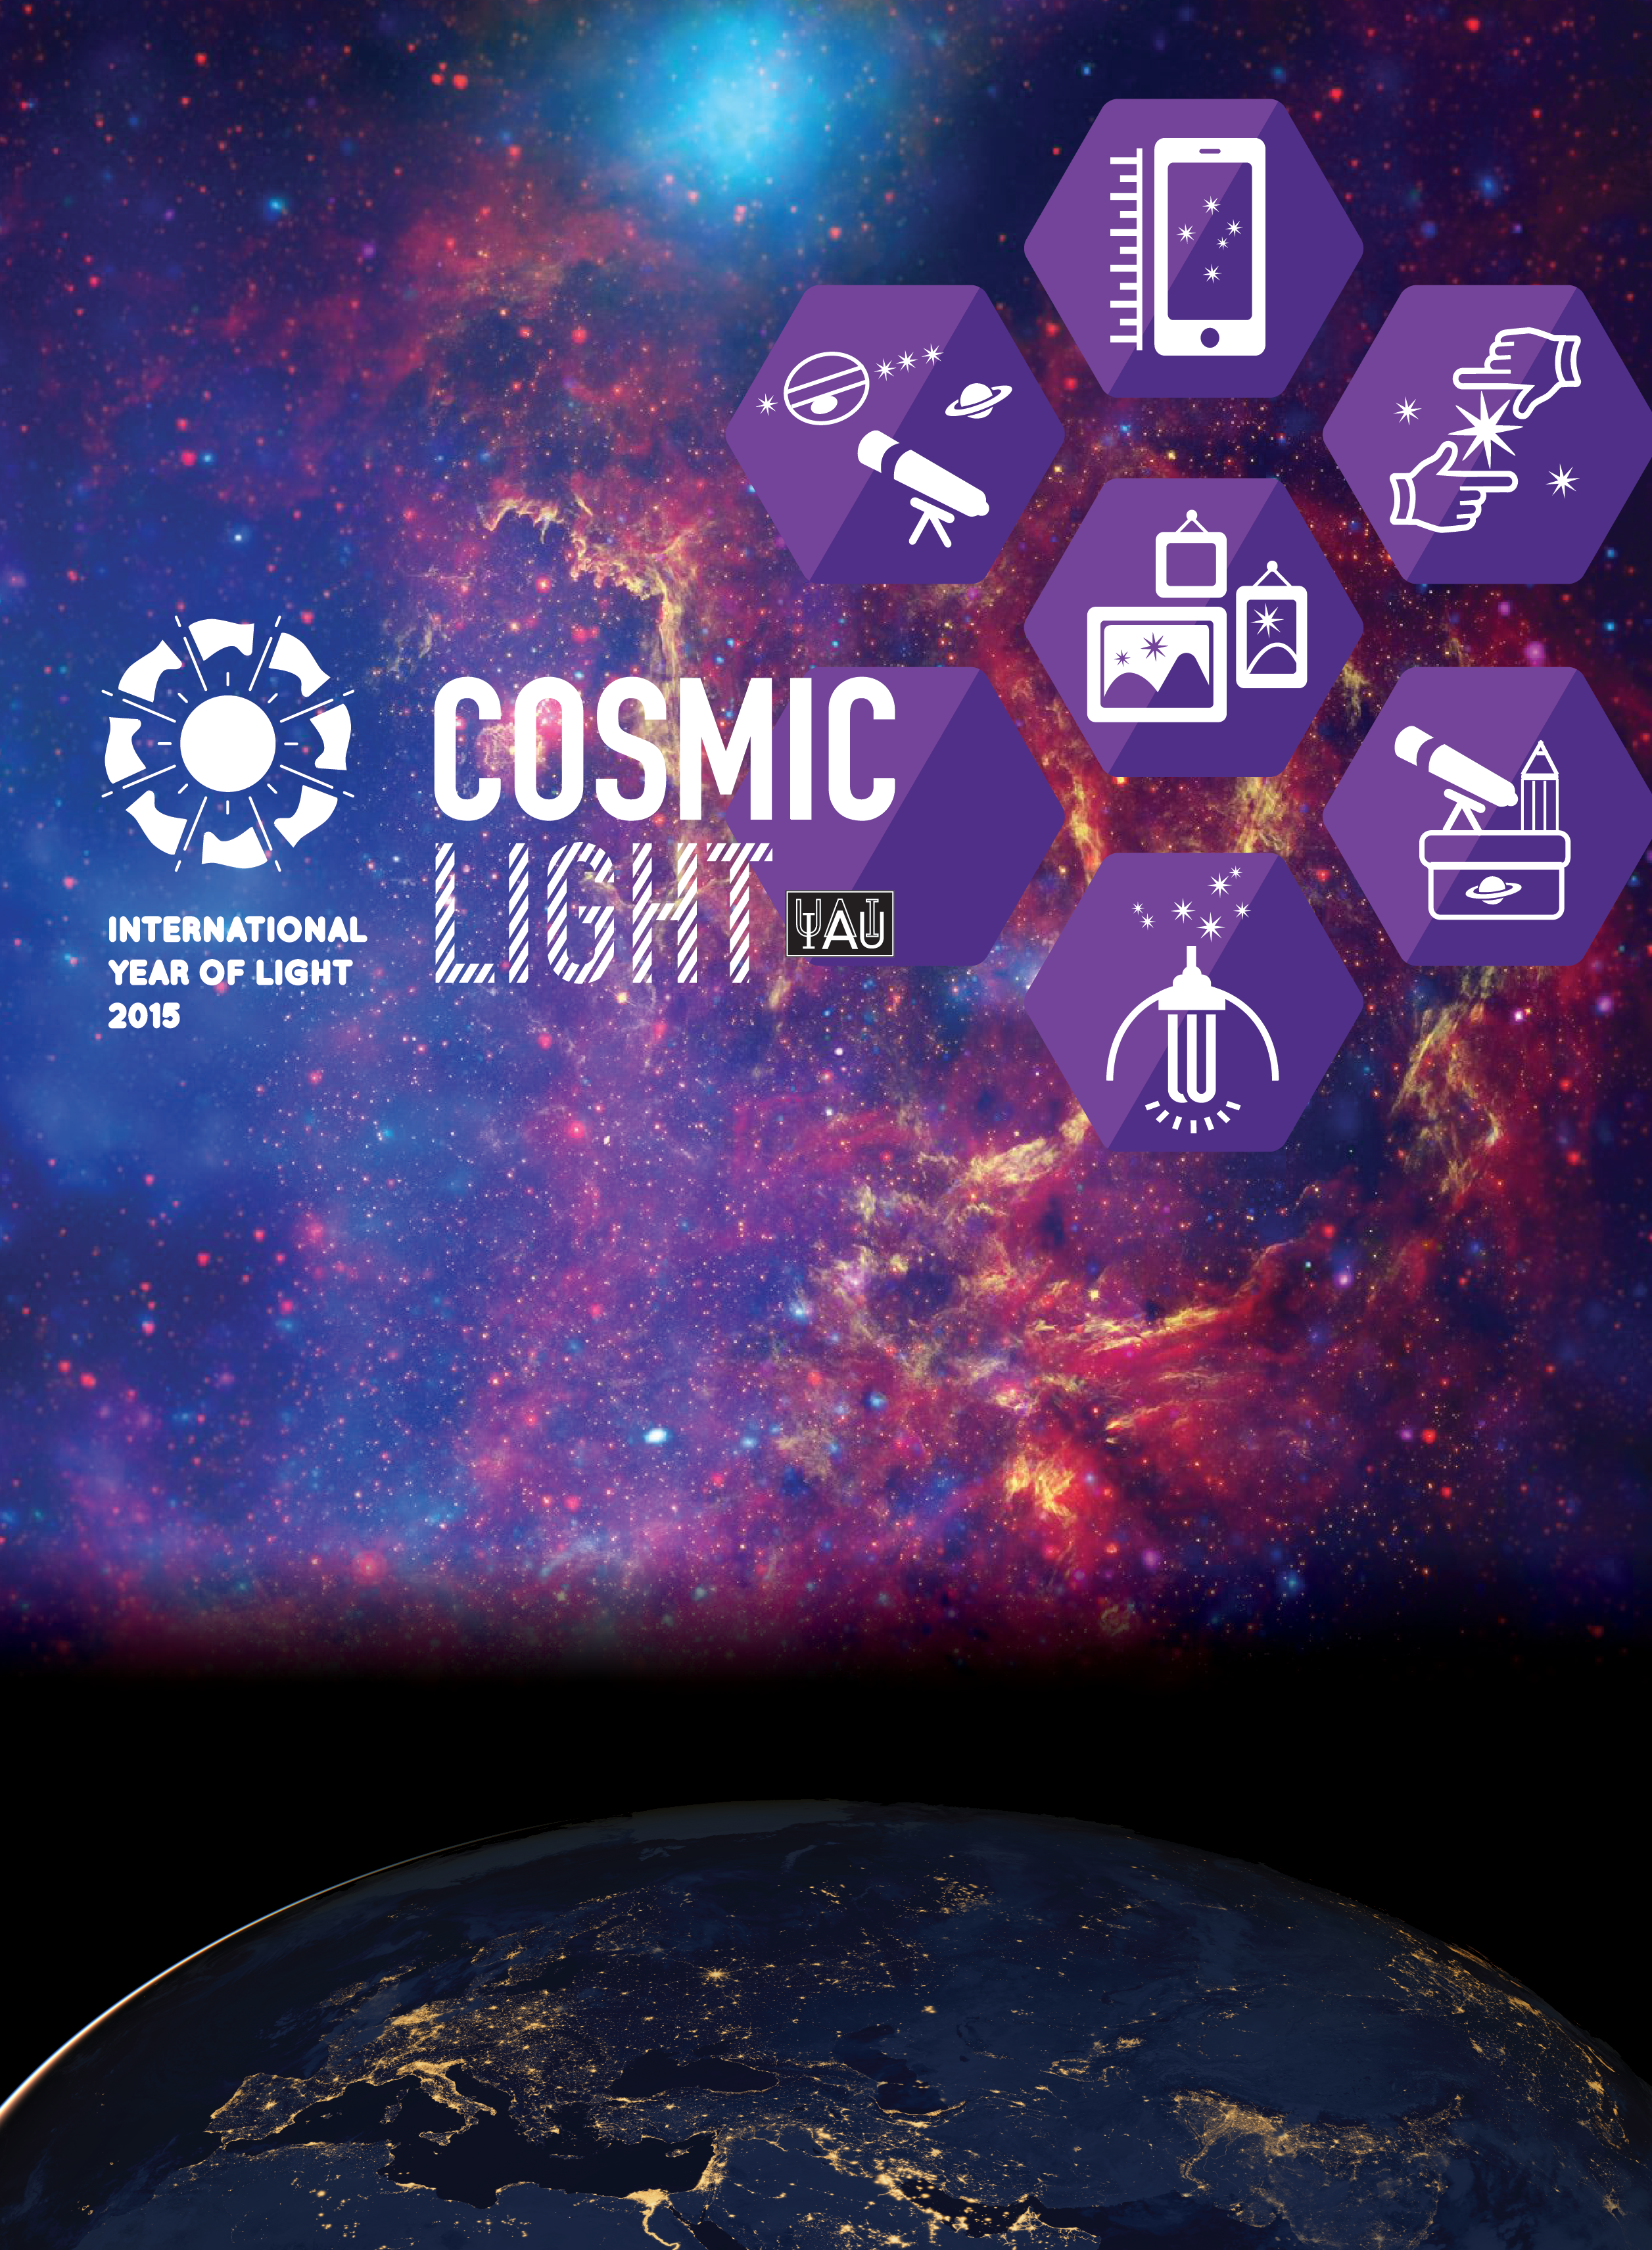

Cosmic Light poster

Cosmic Light poster, celebrating the International Year of Light 2015. Please visit http://www.iau.org/public/images/detail/iyl_poster/ to download the poster.

Credit: IAU